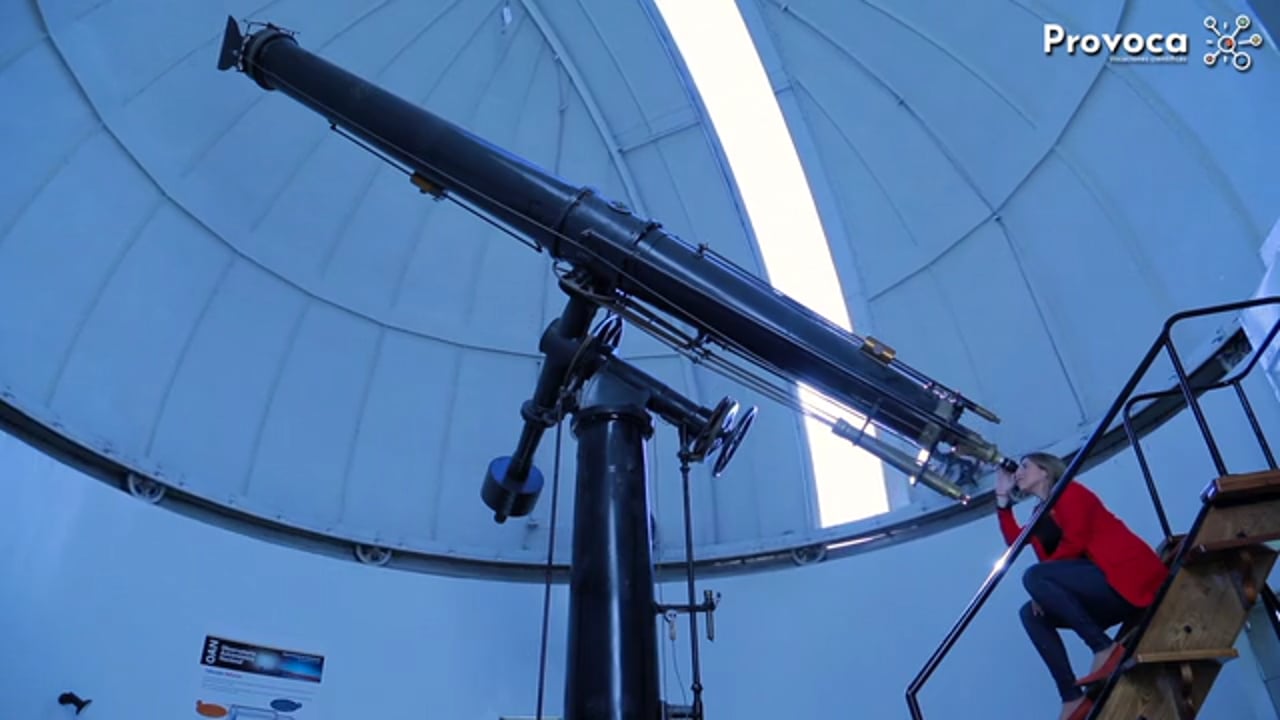

PROVOCA: STEM for All Showcase 2021

Credit: NRAO/AUI/NSF